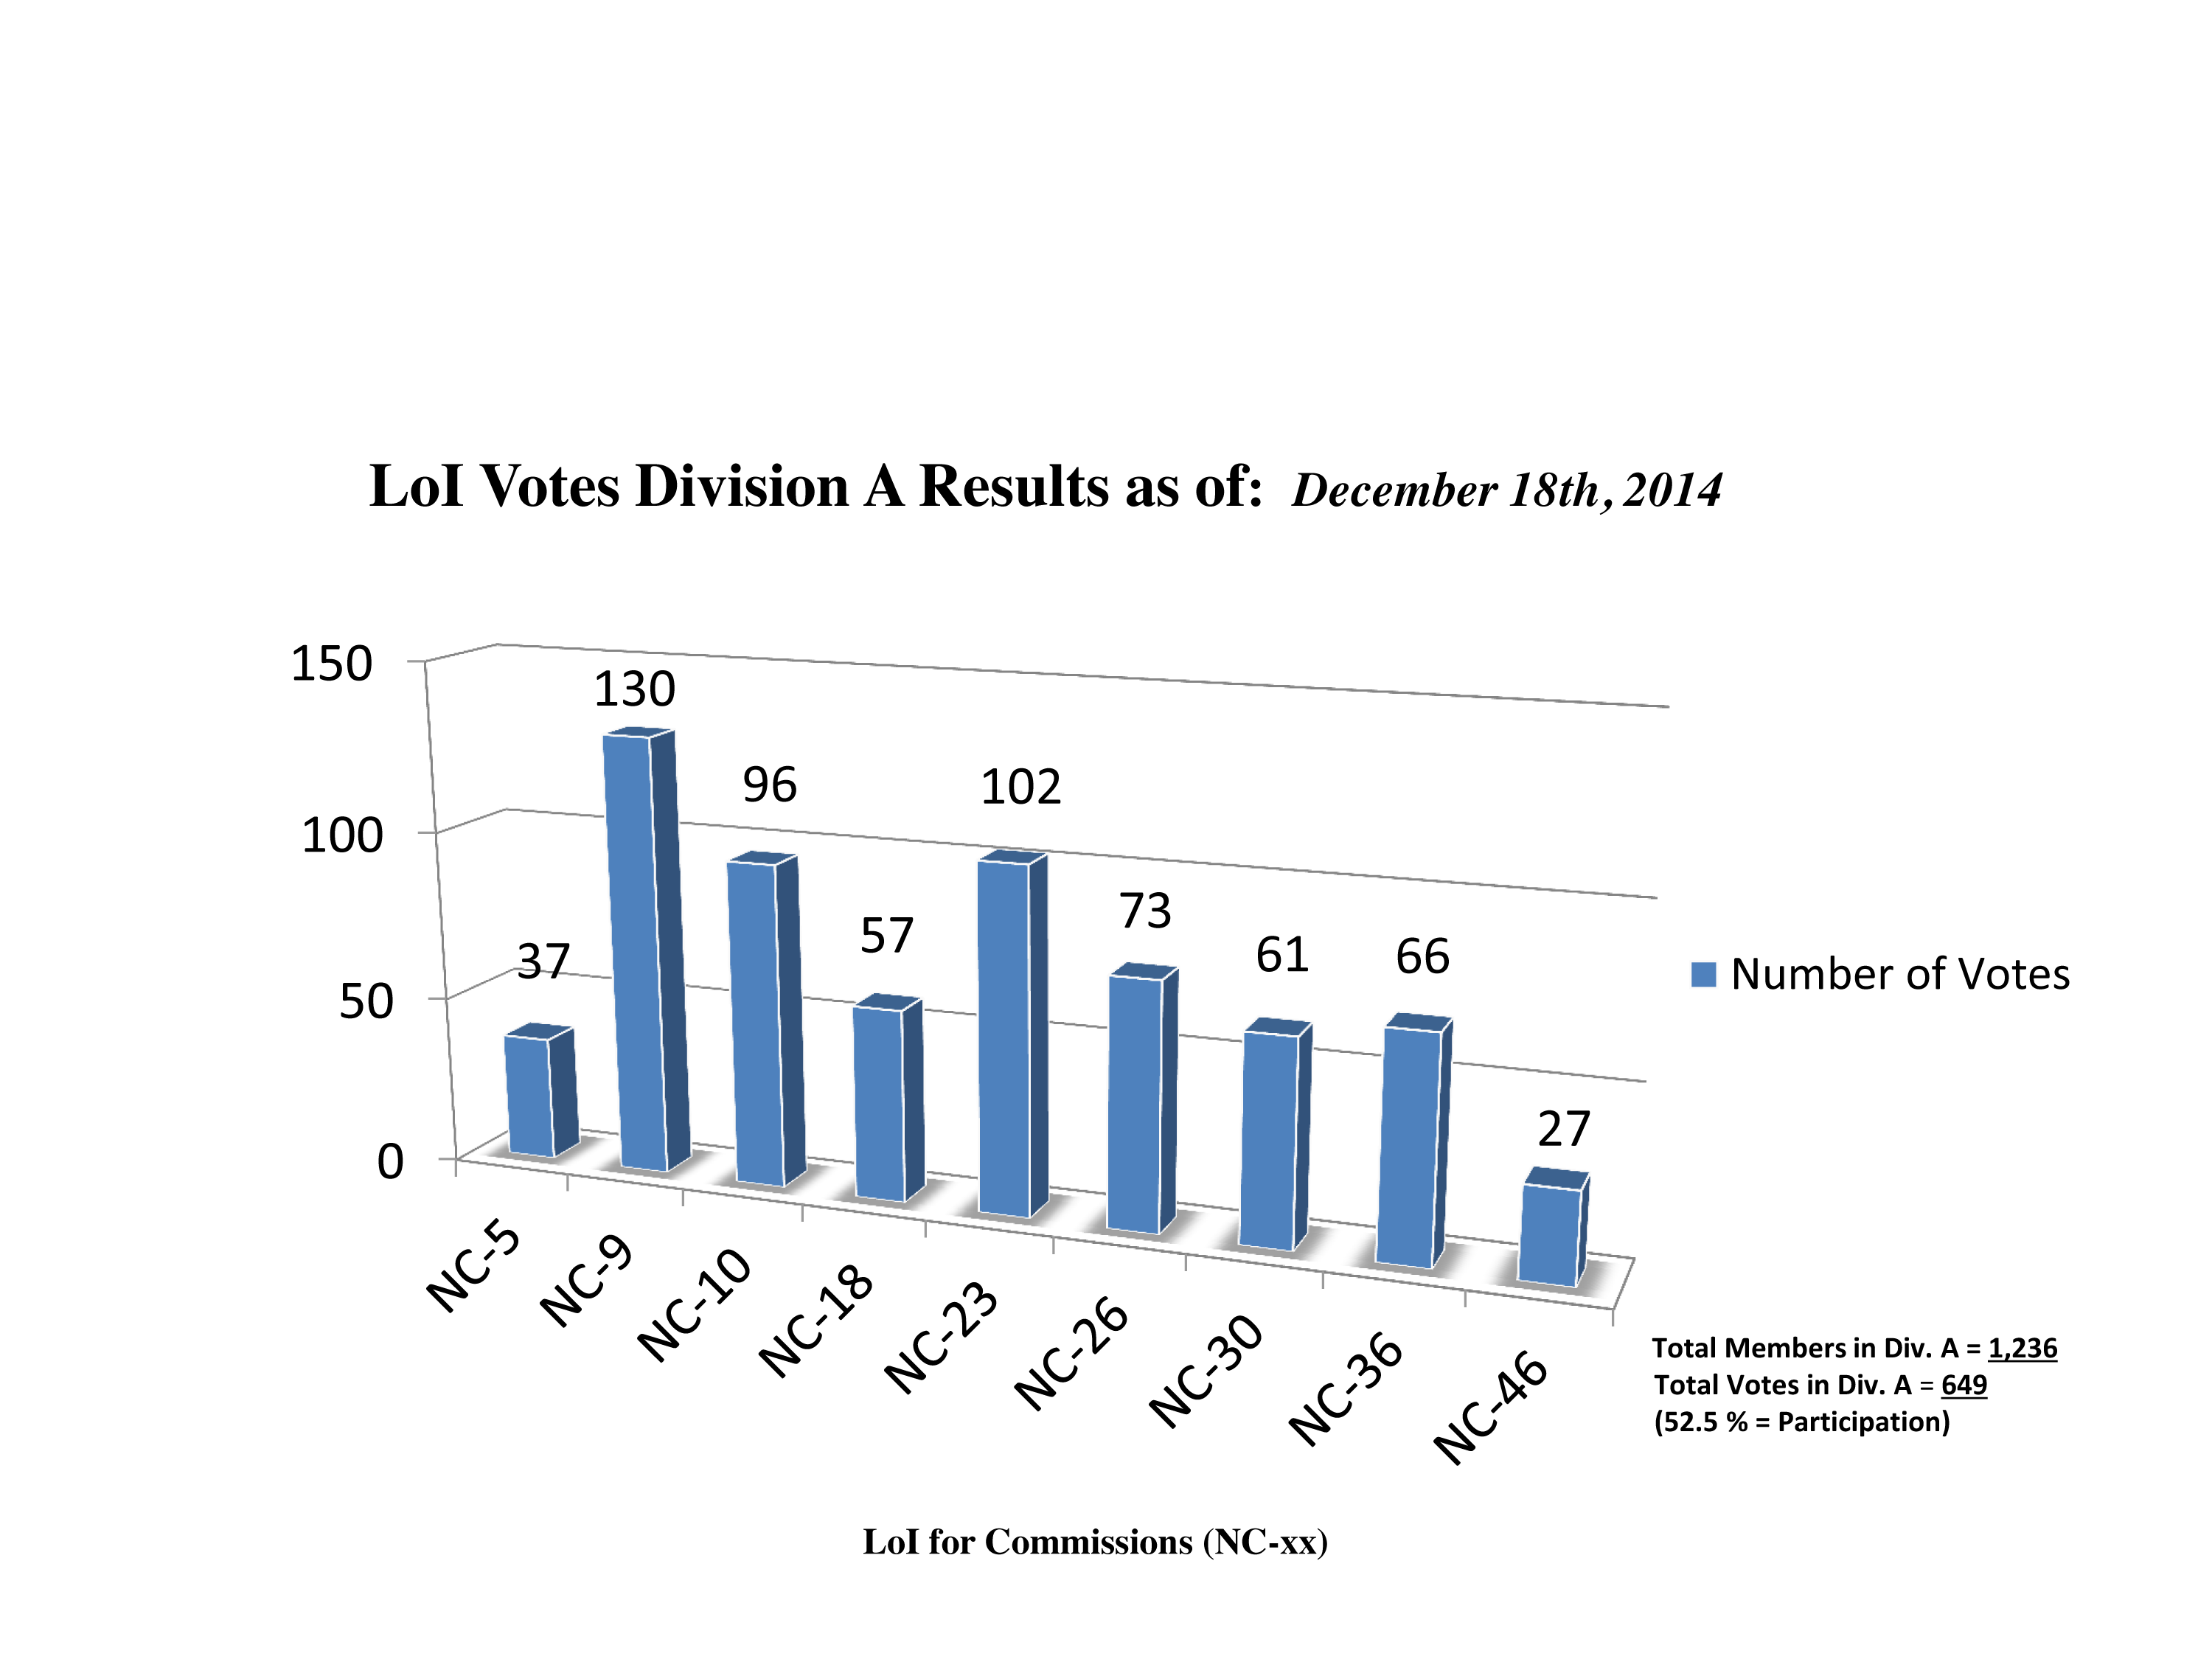

Division A Commission Reform votes (intermediate results)

The graph presents the intermediate results sorted by Division. Proposed Commissions may appear in more than one Division, if the proposers have requested the Cross-Division status. Only the Primary Division has been taken into account for the Inter-Division status. The final results will be presented in January 2015.

Division A: Fundamental Astronomy
NC-5: Gravitational Wave Astronomy
NC-9: Astrometry
NC-10: Computational Astrophysics
NC-18: Rotation of the Earth
NC-23: Dynamical Astronomy
NC-26: Solar System Ephemerides
NC-30: Fundamental Standards
NC-36: Gravitational Lensing
NC-46: Time

Credit: IAU